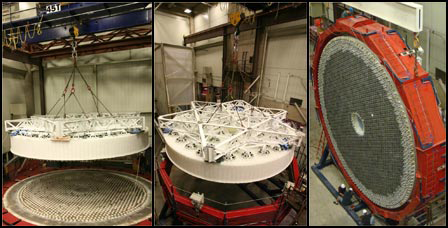

LSST Mirror Lifted

Credit: Jeffrey S. Kingsley/UA Steward Observatory